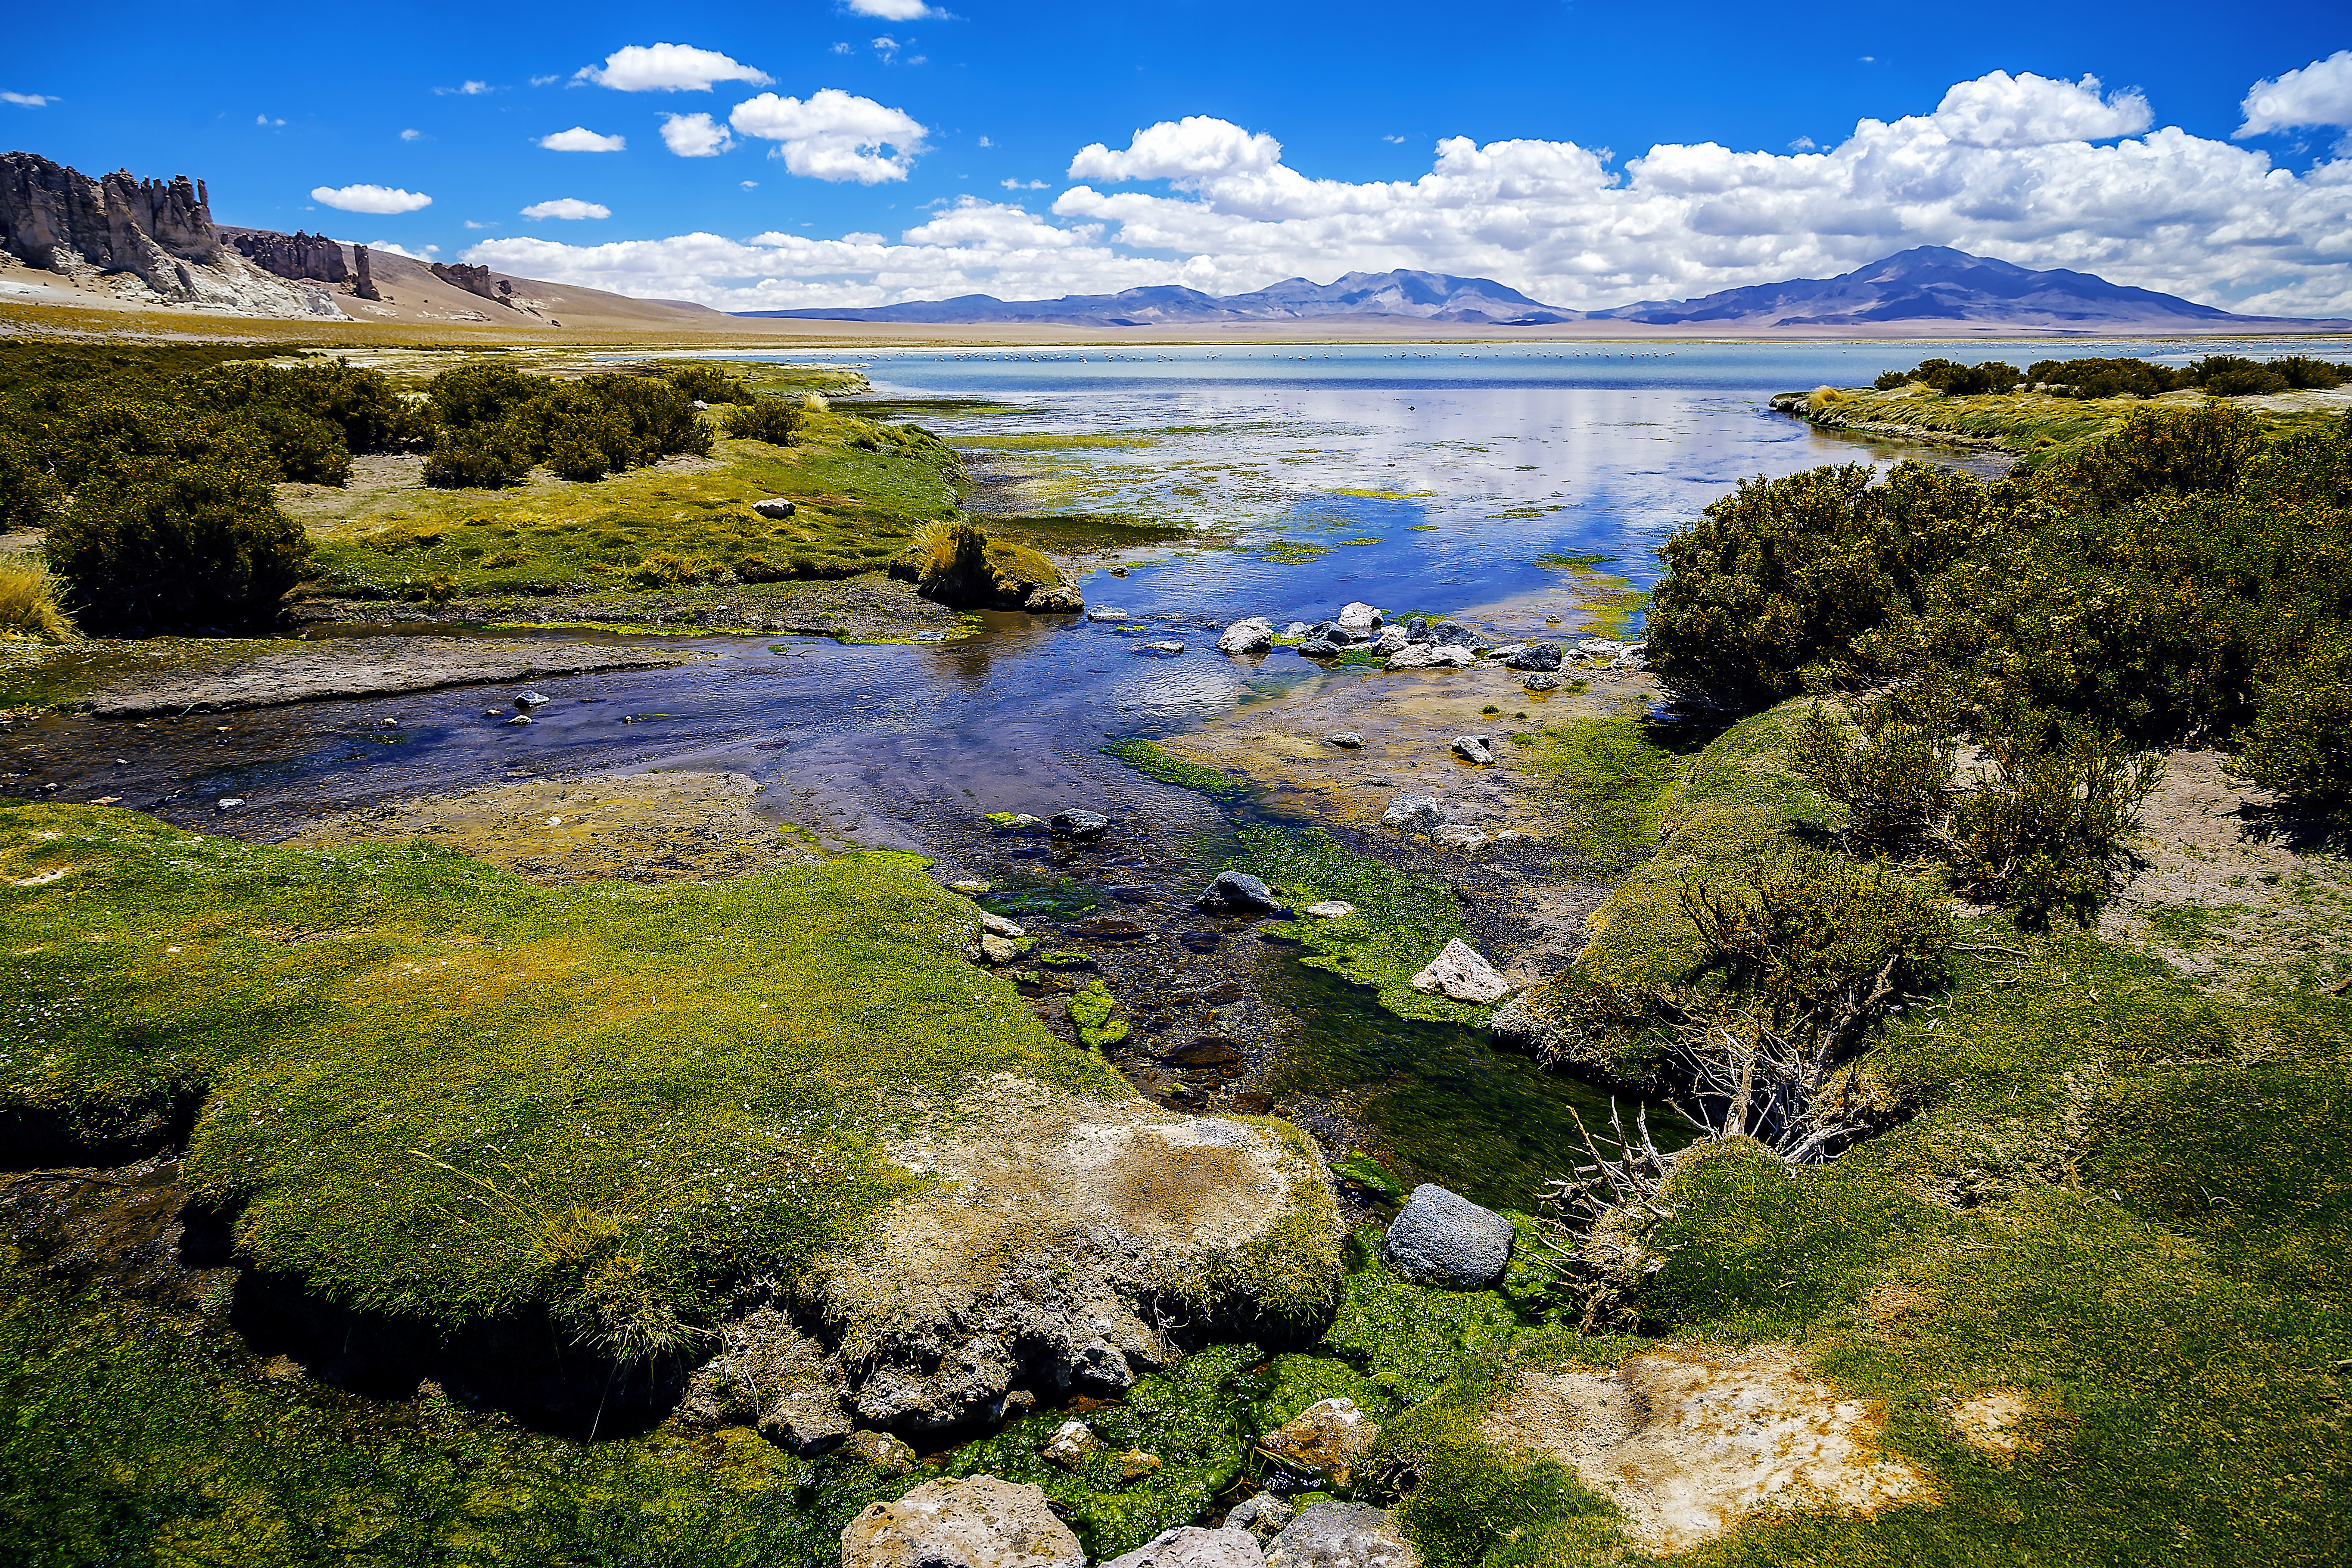

Salar de Tara

Just 50 kilometres north of the ALMA Observatory, which is situated in the middle of the Atacama Desert, one can find this beautiful oasis of life. Salar de Tara (Tara Salt Flat) is a designated wetland of international importance. It features both permanent and seasonal lakes. The largest of these is Tara Lake, which is fed by the Zapaleri River. This is part of the Los Flamencos National Reserve, that covers a total area of 740 square kilometers and consists of seven separate sections.

Credit: A. Duro/ESO